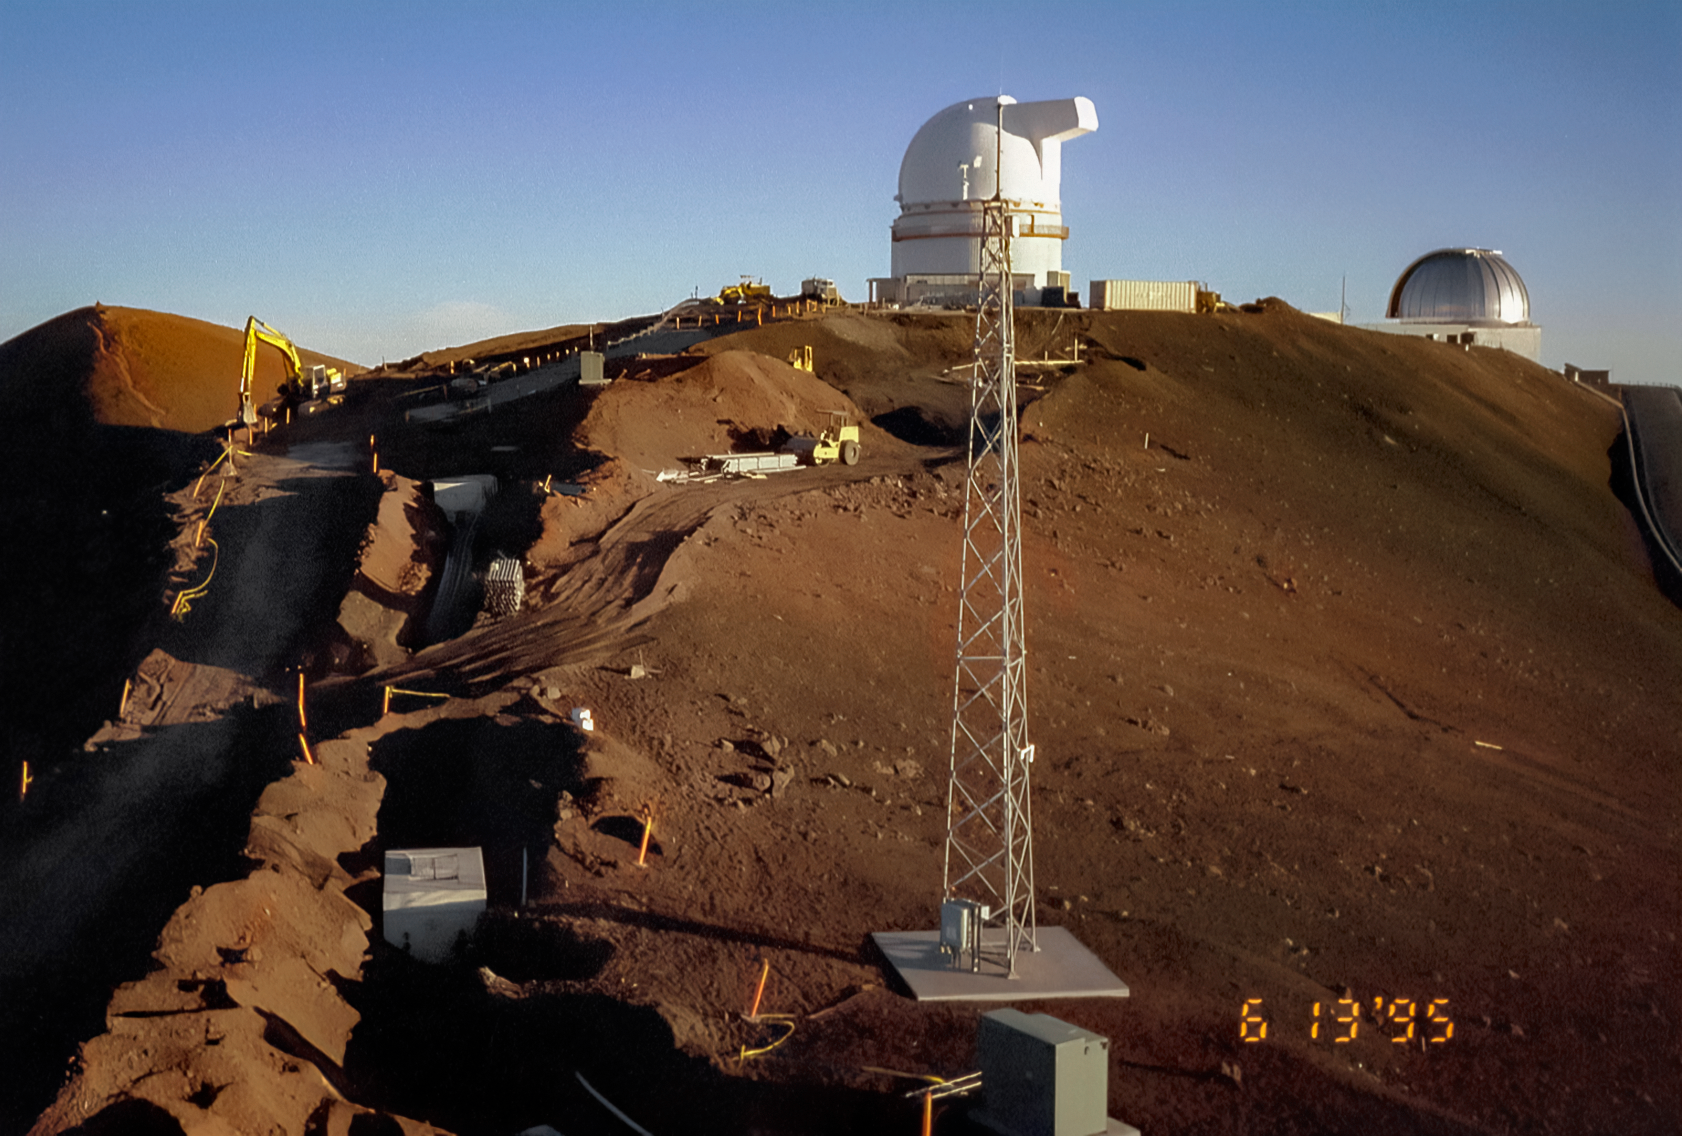

Getting Ready for Gemini North

Near the summit of Maunakea in Hawai‘i, a construction crew is busy preparing the site where the Gemini North telescope will eventually rise. This image was taken on 13 June 1995.

Credit: NOIRLab/NSF/AURA